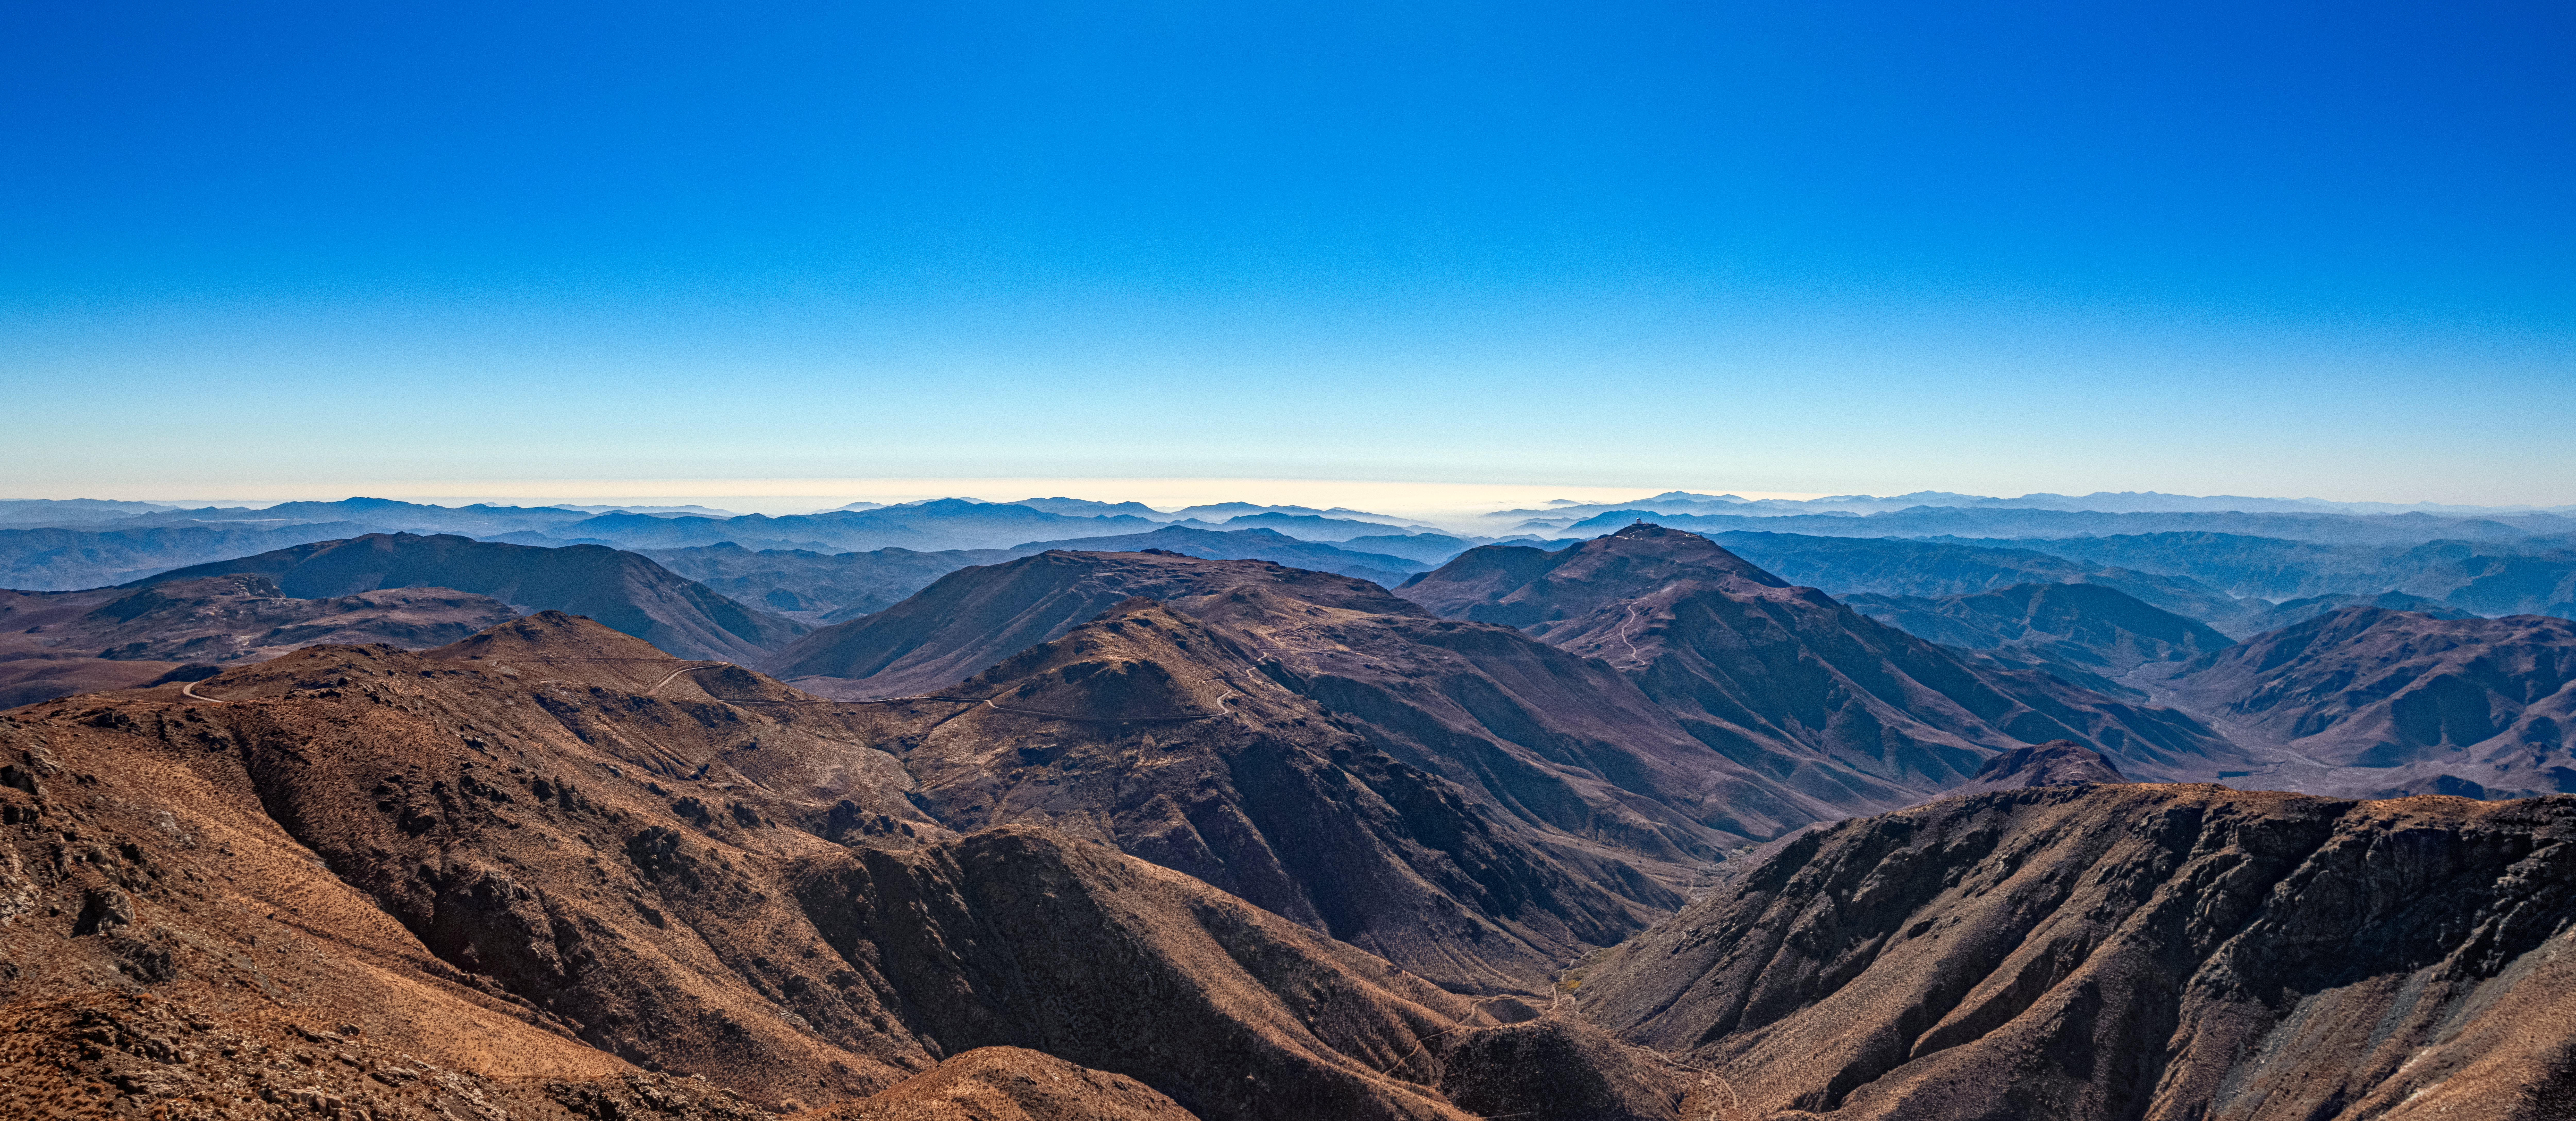

View from SOAR

The view from the 4.1-meter Southern Astrophysical Research (SOAR) Telescope located at Cerro Pachón, Chile.

Credit: NOIRLab/NSF/AURA/T. Matsopoulos